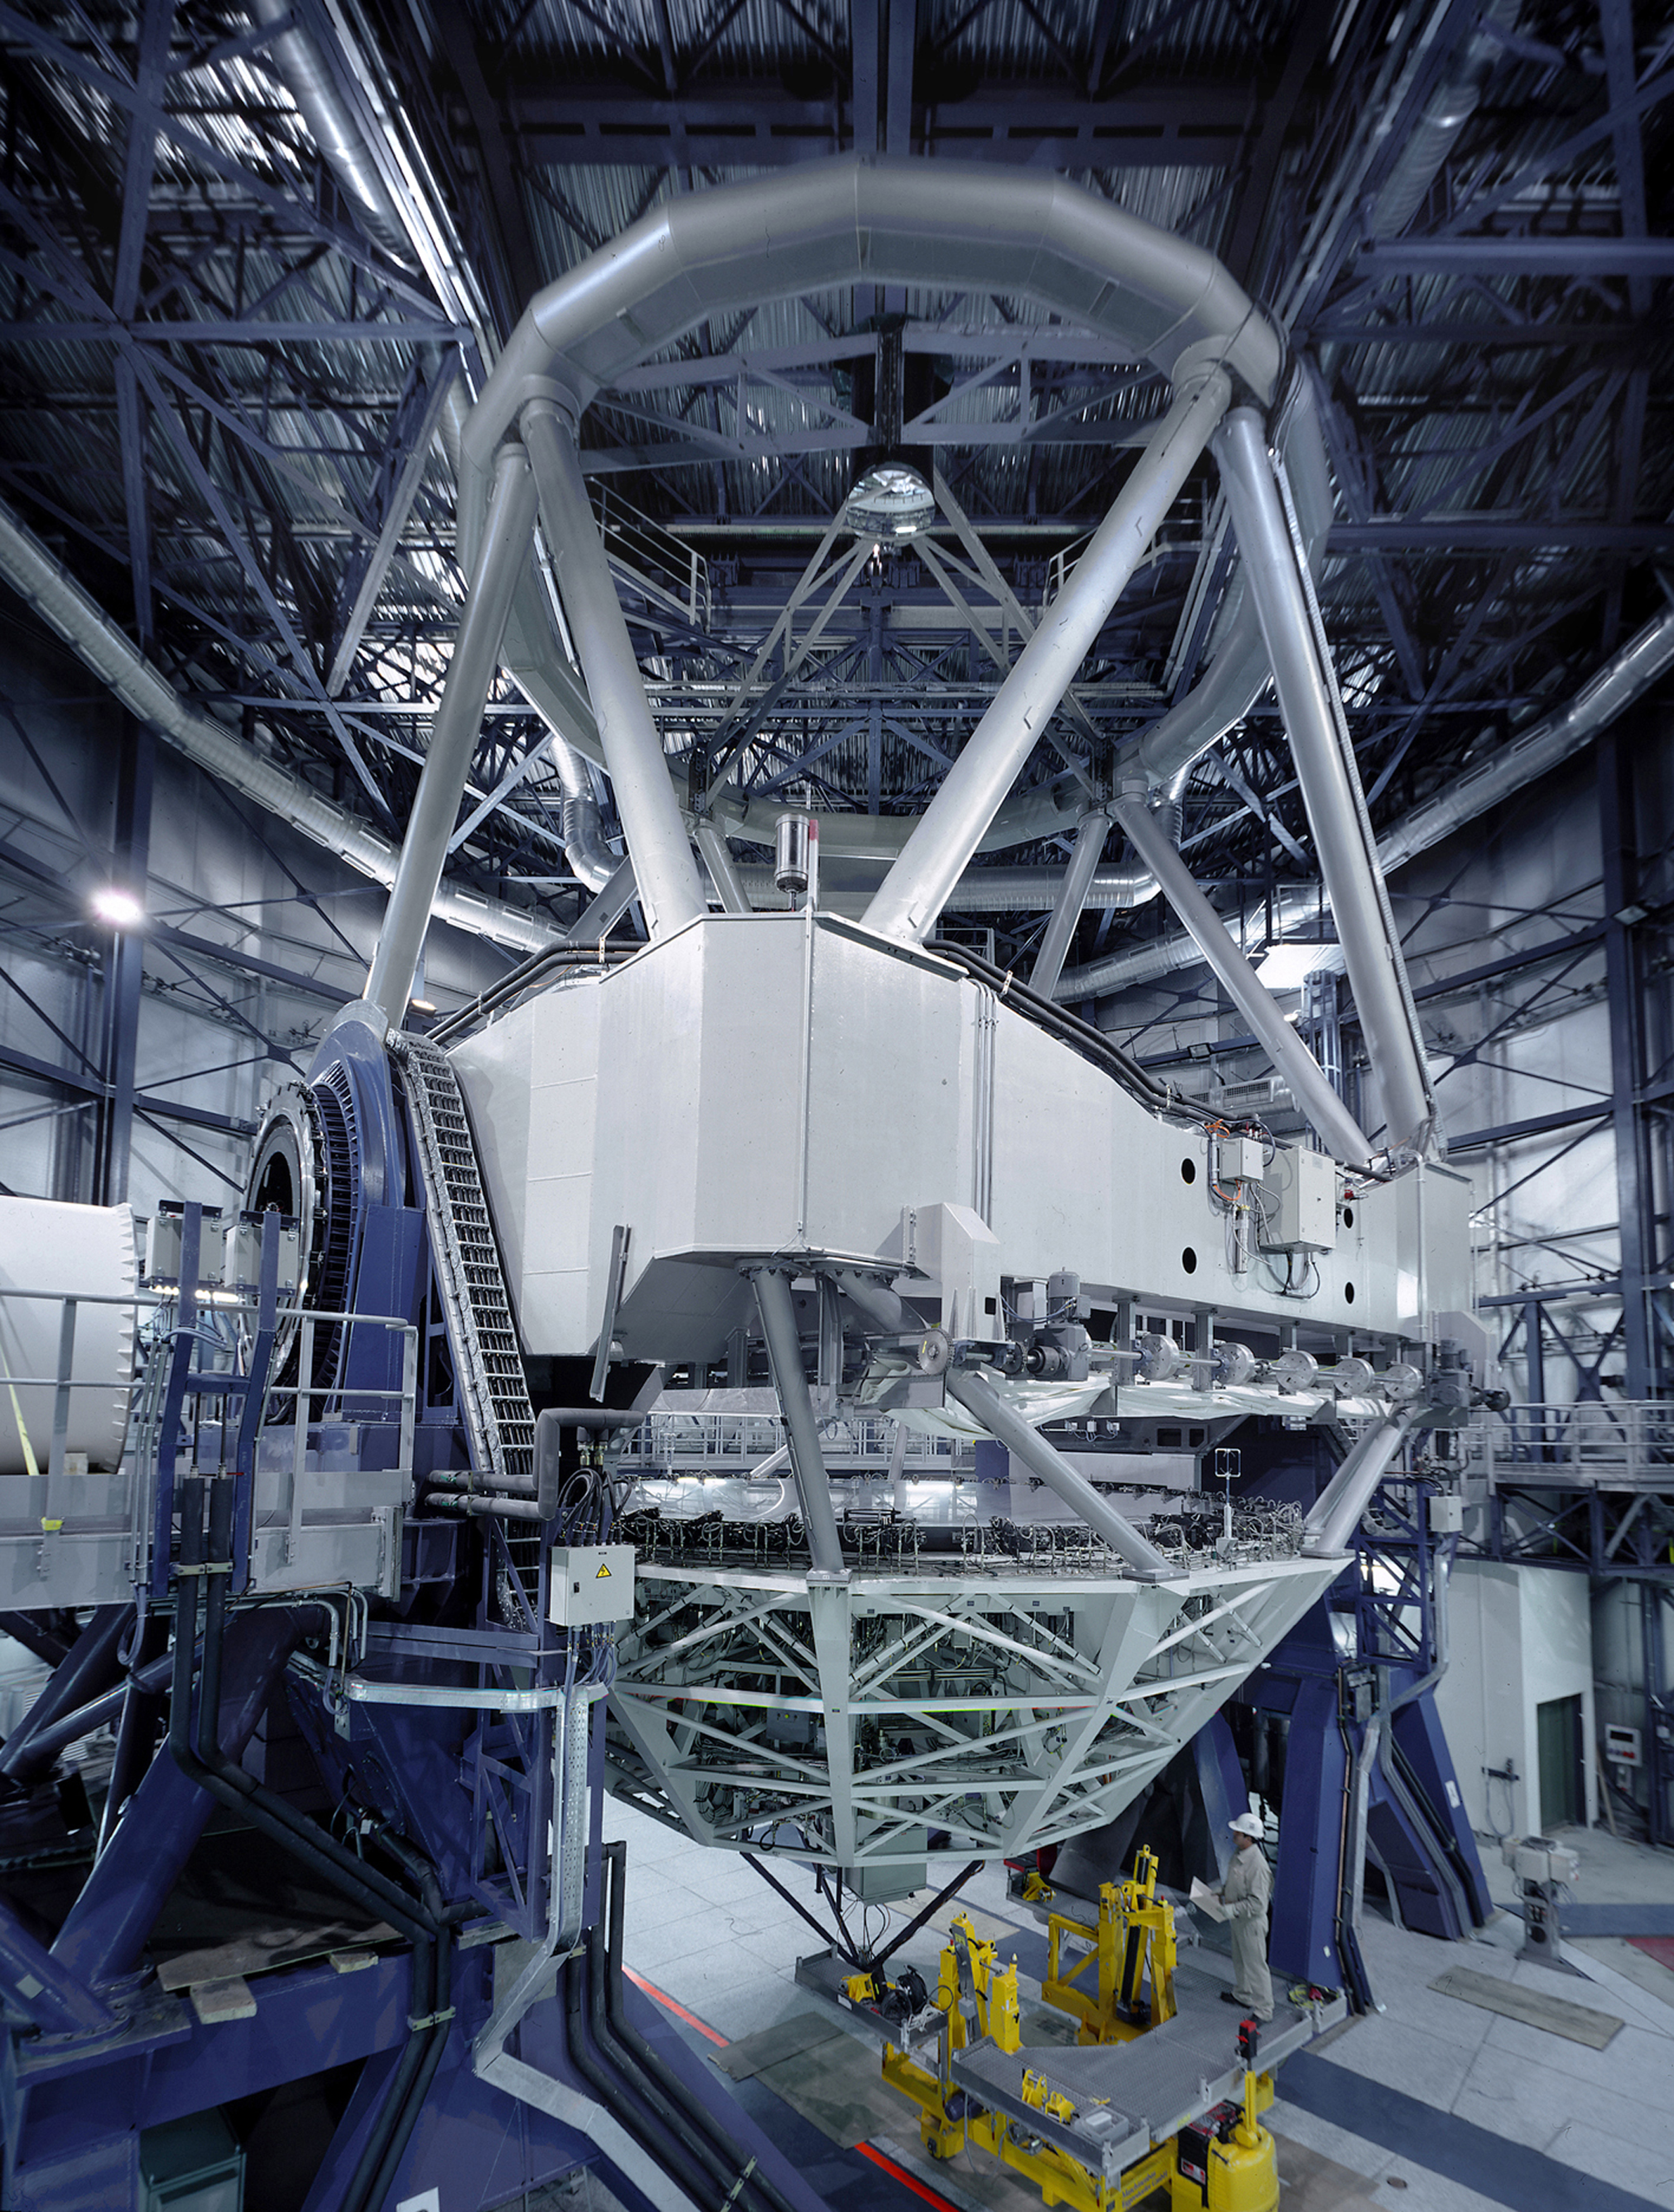

VLT Unit Telescope 1 in its enclosure

This image was obtained on the day of VLT UT1 First Light (May 25, 1998) by ESO photographer Herbert Zodet, using special equipment to achieve the necessary view and photographic sharpness in the narrow space available within the enclosure. There is an unavoidable distortion of perspective due to the extreme angle. Note in particular the simultaneous visibility of the primary and the secondary mirrors and the amount of detail of the lateral supports of the active optics system at the primary mirror. The Test Camera with which the First Light images were obtained, is seen at the bottom of the M1 Cell (that supports the primary mirror).

Equipment used include a Sinar P camera; Kodak Ektachrome 100S film (4 x 5 inch); Rodenstock Apo-Grandagon 55 mm lens at f=5.6/8 and 110 o field-of-view; Exposure 8 seconds in floodlights. The original slide was scanned at the ESO HQ in Garching at 3300 x 4350 pix resolution and slightly processed with Adobe Photoshop 4.0.

Credit: ESO